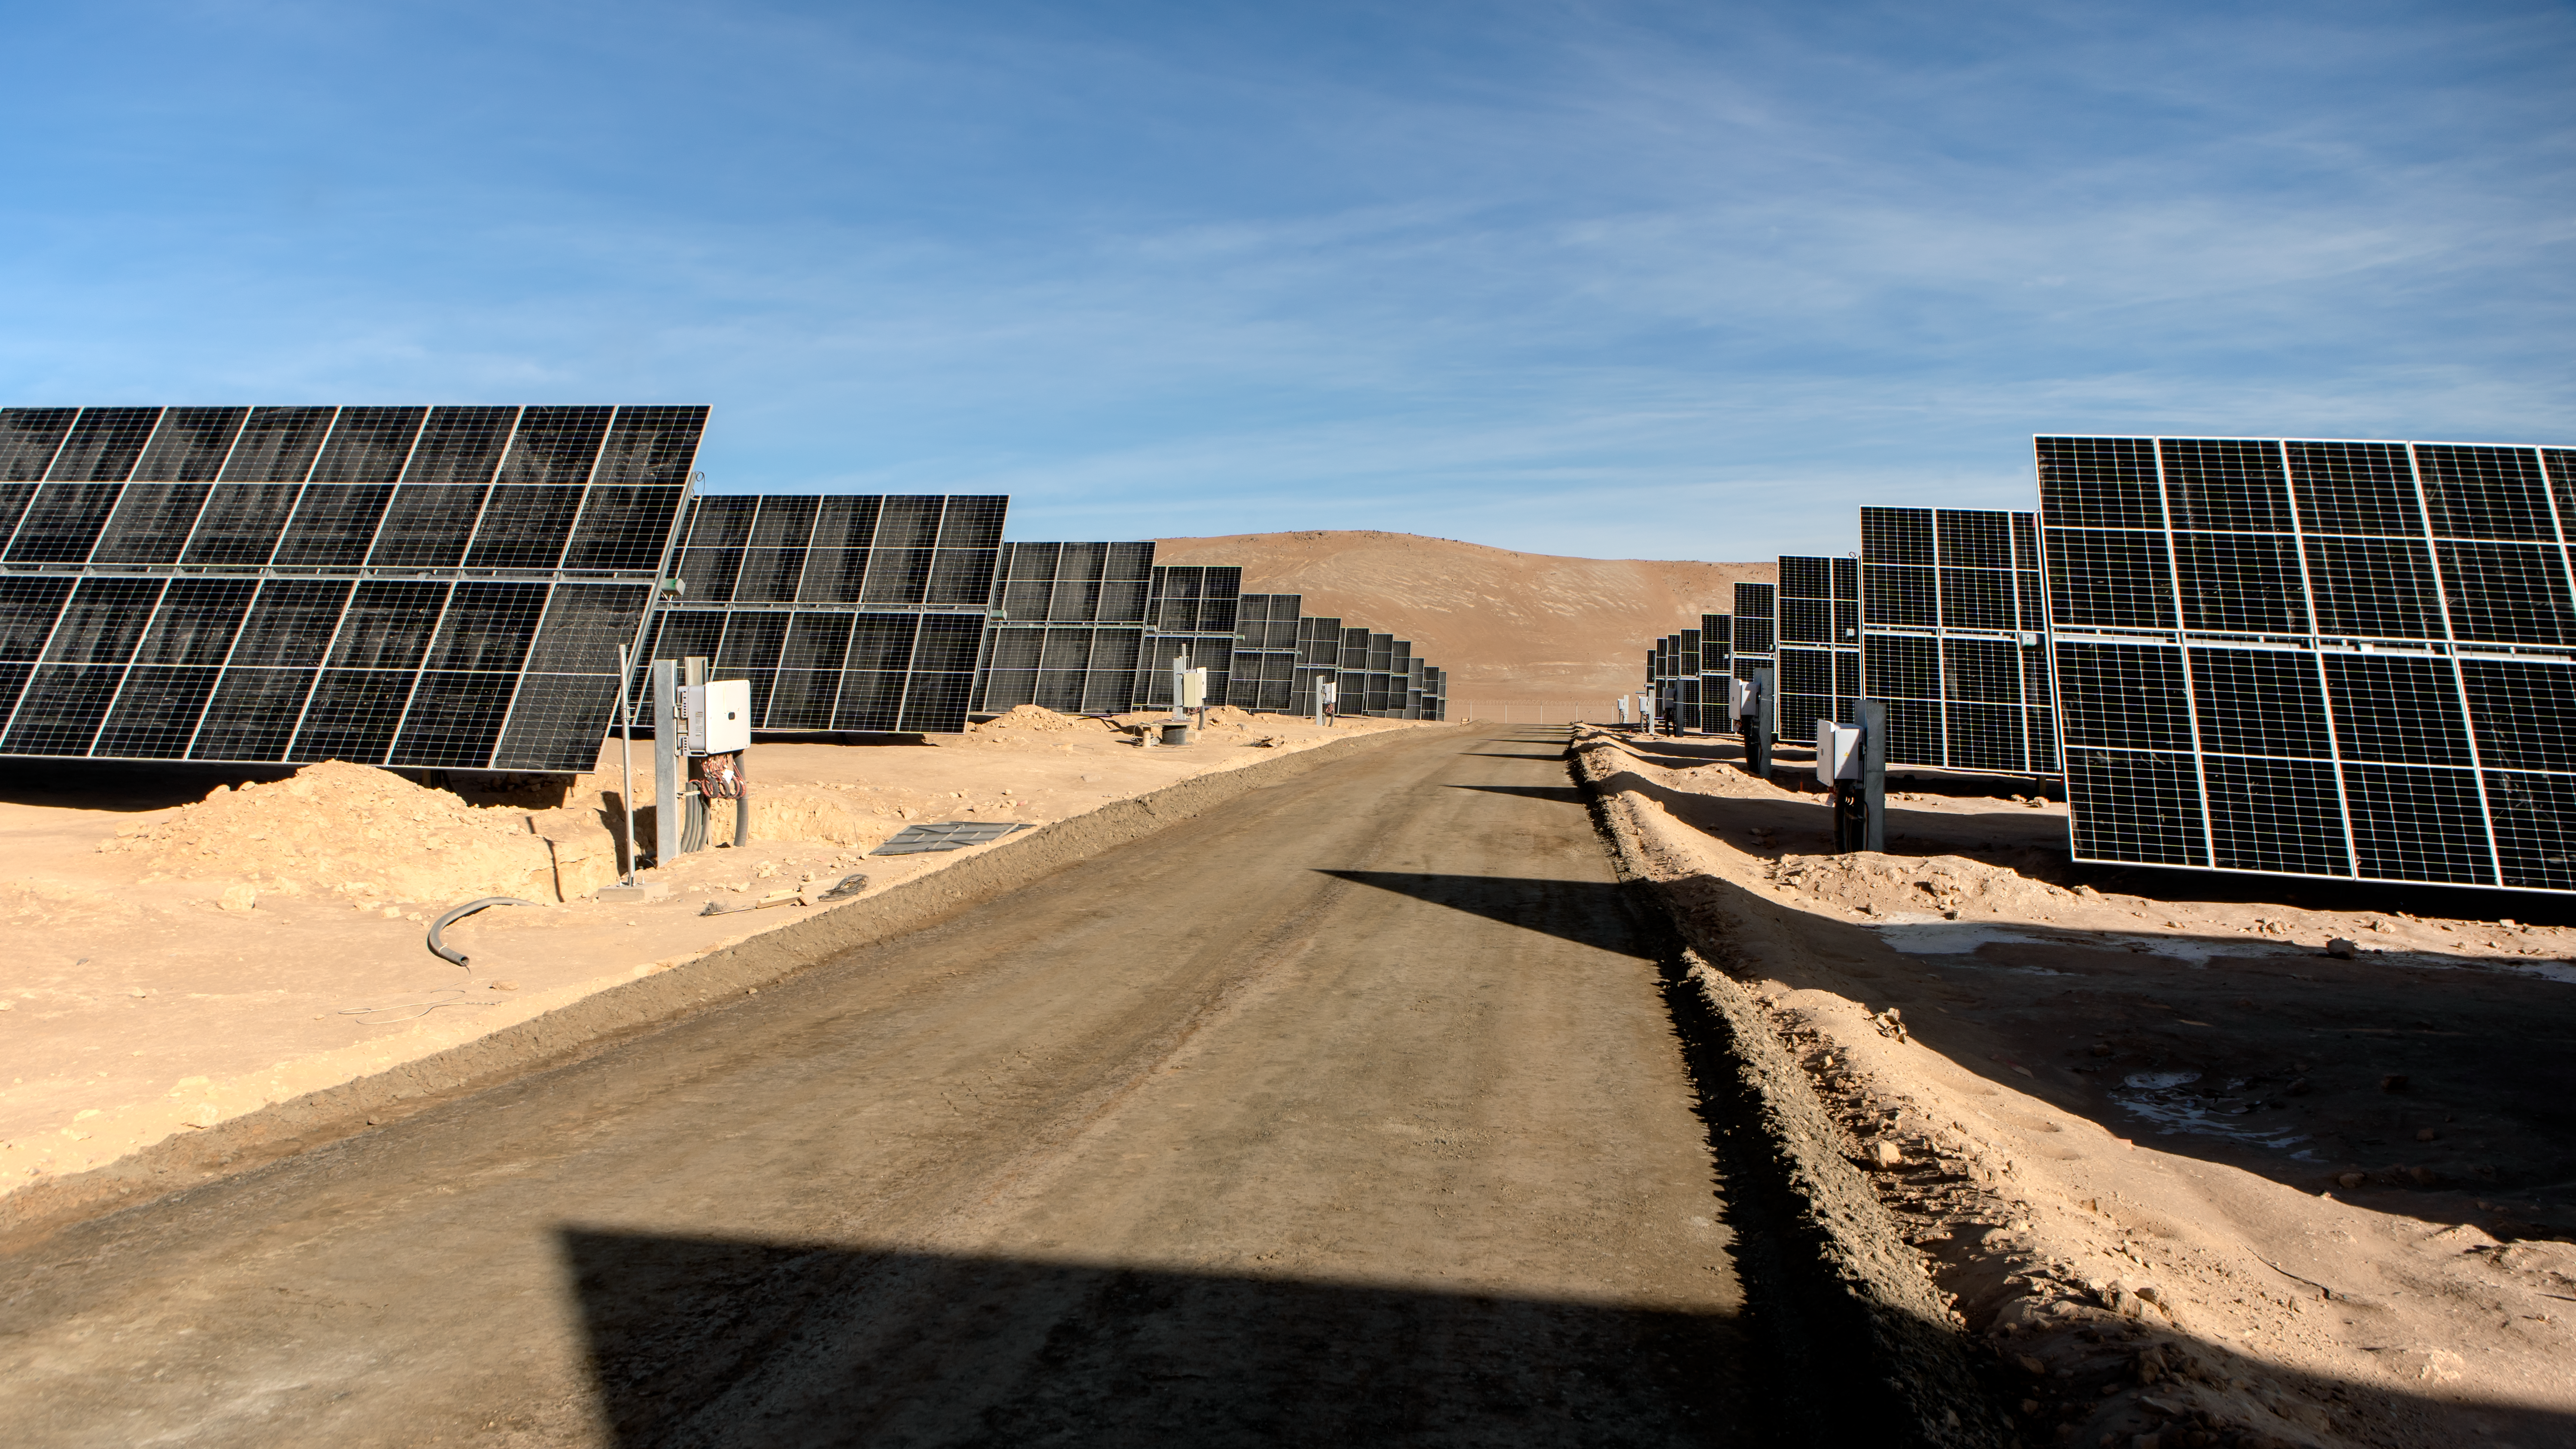

The Paranal-Armazones photovoltaic plant

This image shows the photovoltaic power plant that supplies electricity to ESO's Paranal Observatory and the ESO's ELT construction site at Cerro Armazones during the day. This solar power plant is the highest generation capacity in Chile dedicated to astronomy.

Credit: ESO